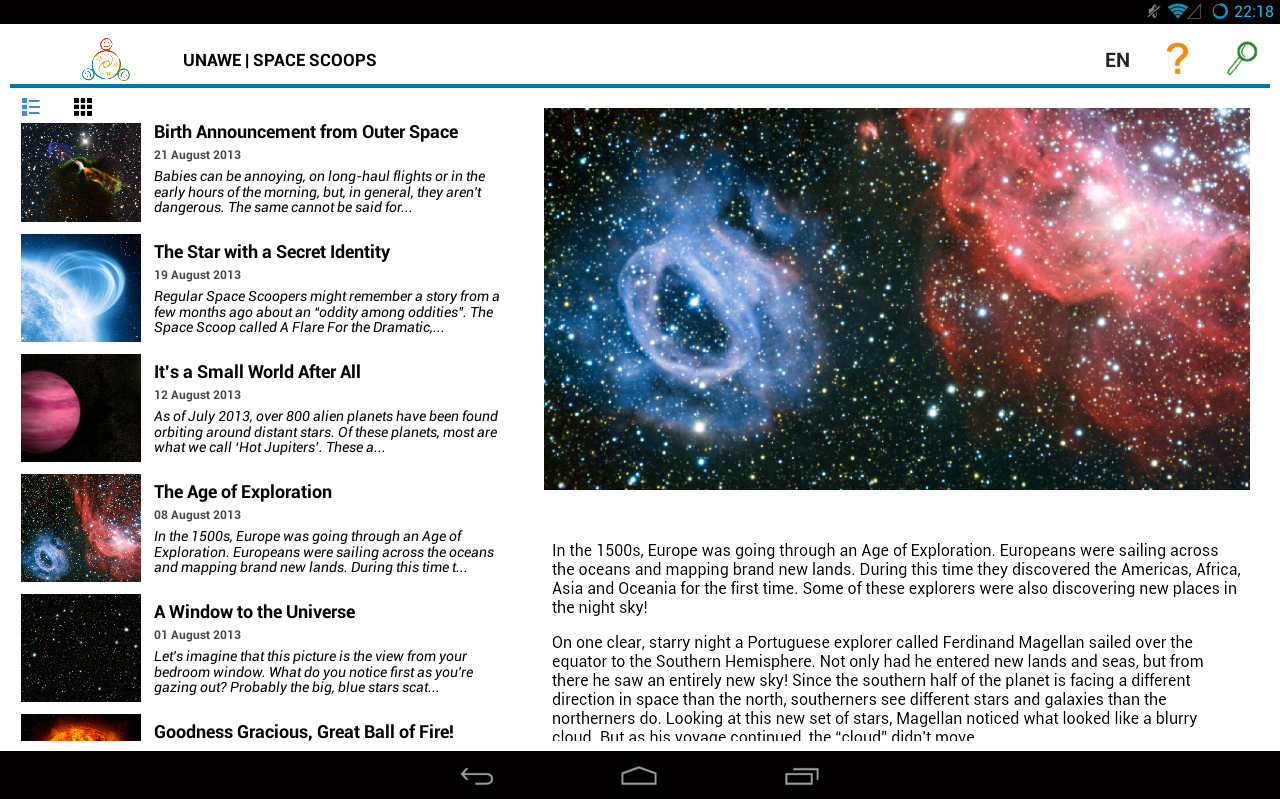

Screenshot of the Space Scoop Android app

This image shows a screenshot of the Space Scoop Android app, developed by Universe Awareness to share the most exciting new astronomical discoveries with children in the hope of inspiring them to develop an interest in science and technology. The app is available for free download at the Google Play store.

Credit: EU Unawe/ESO